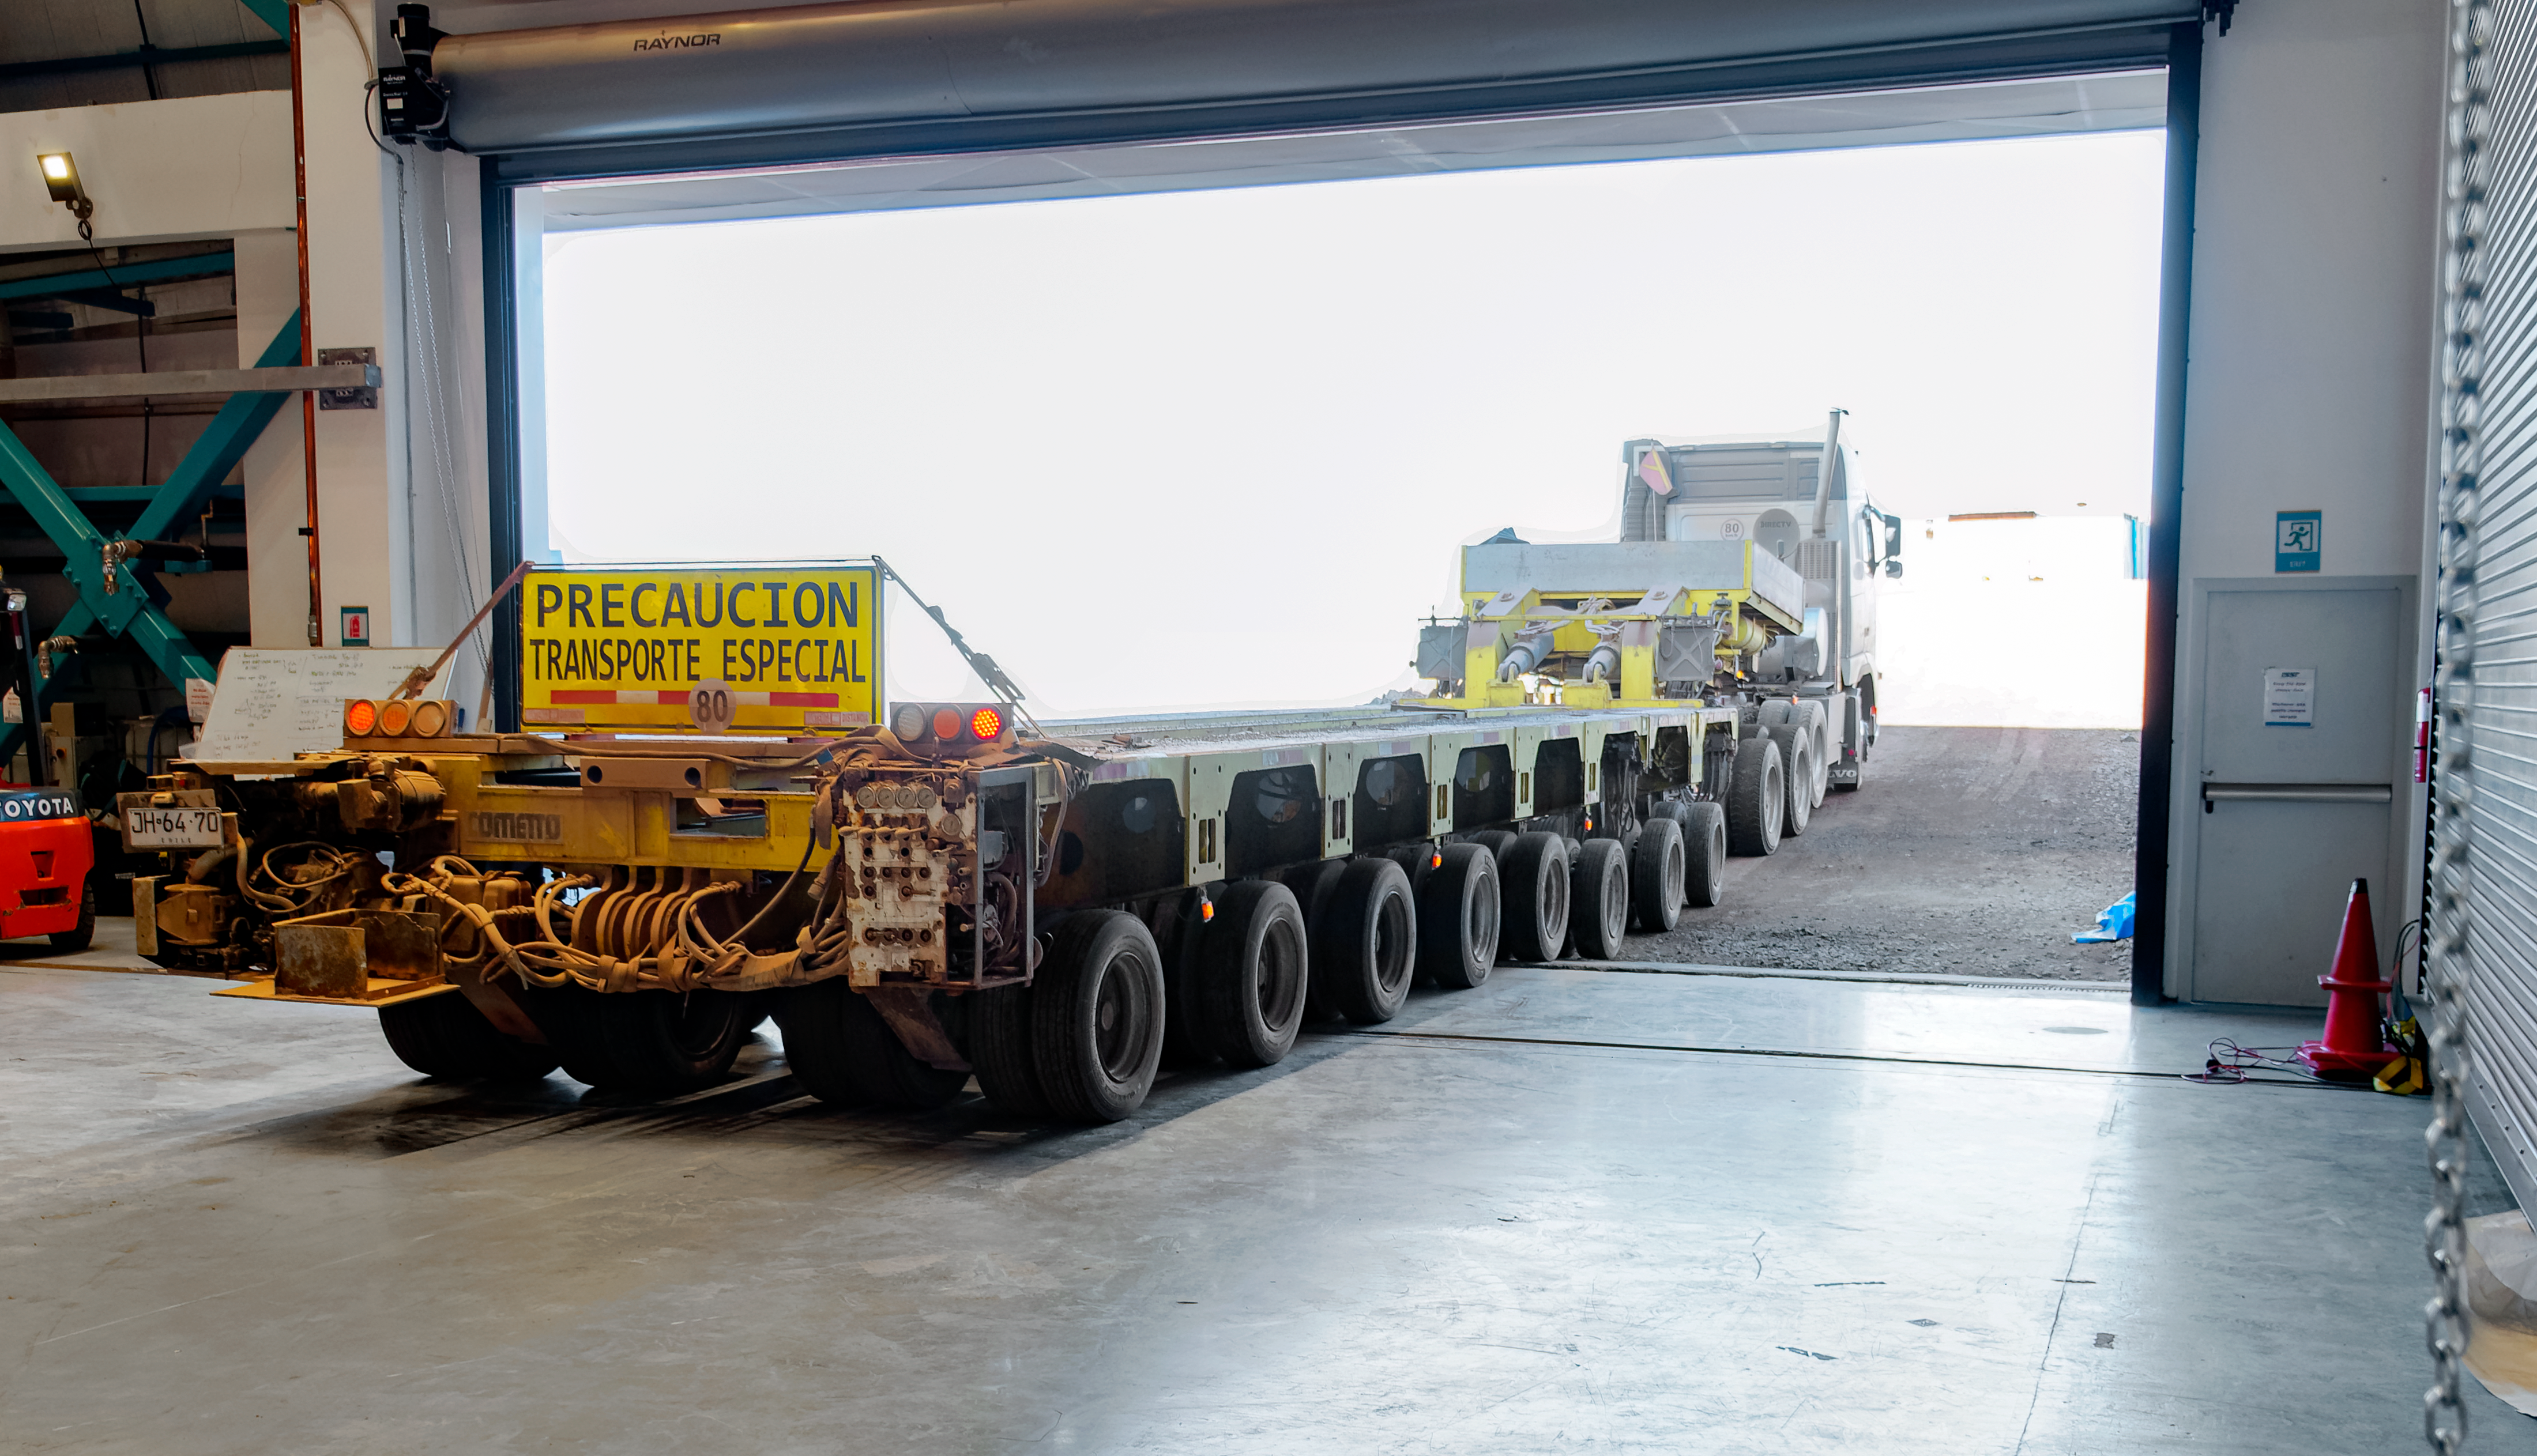

The truck used to move the Rubin M1M3 surrogate mirror.

The truck used to move the Rubin M1M3 surrogate mirror.

Credit: RubinObs/NOIRLab/SLAC/NSF/DOE/AURA